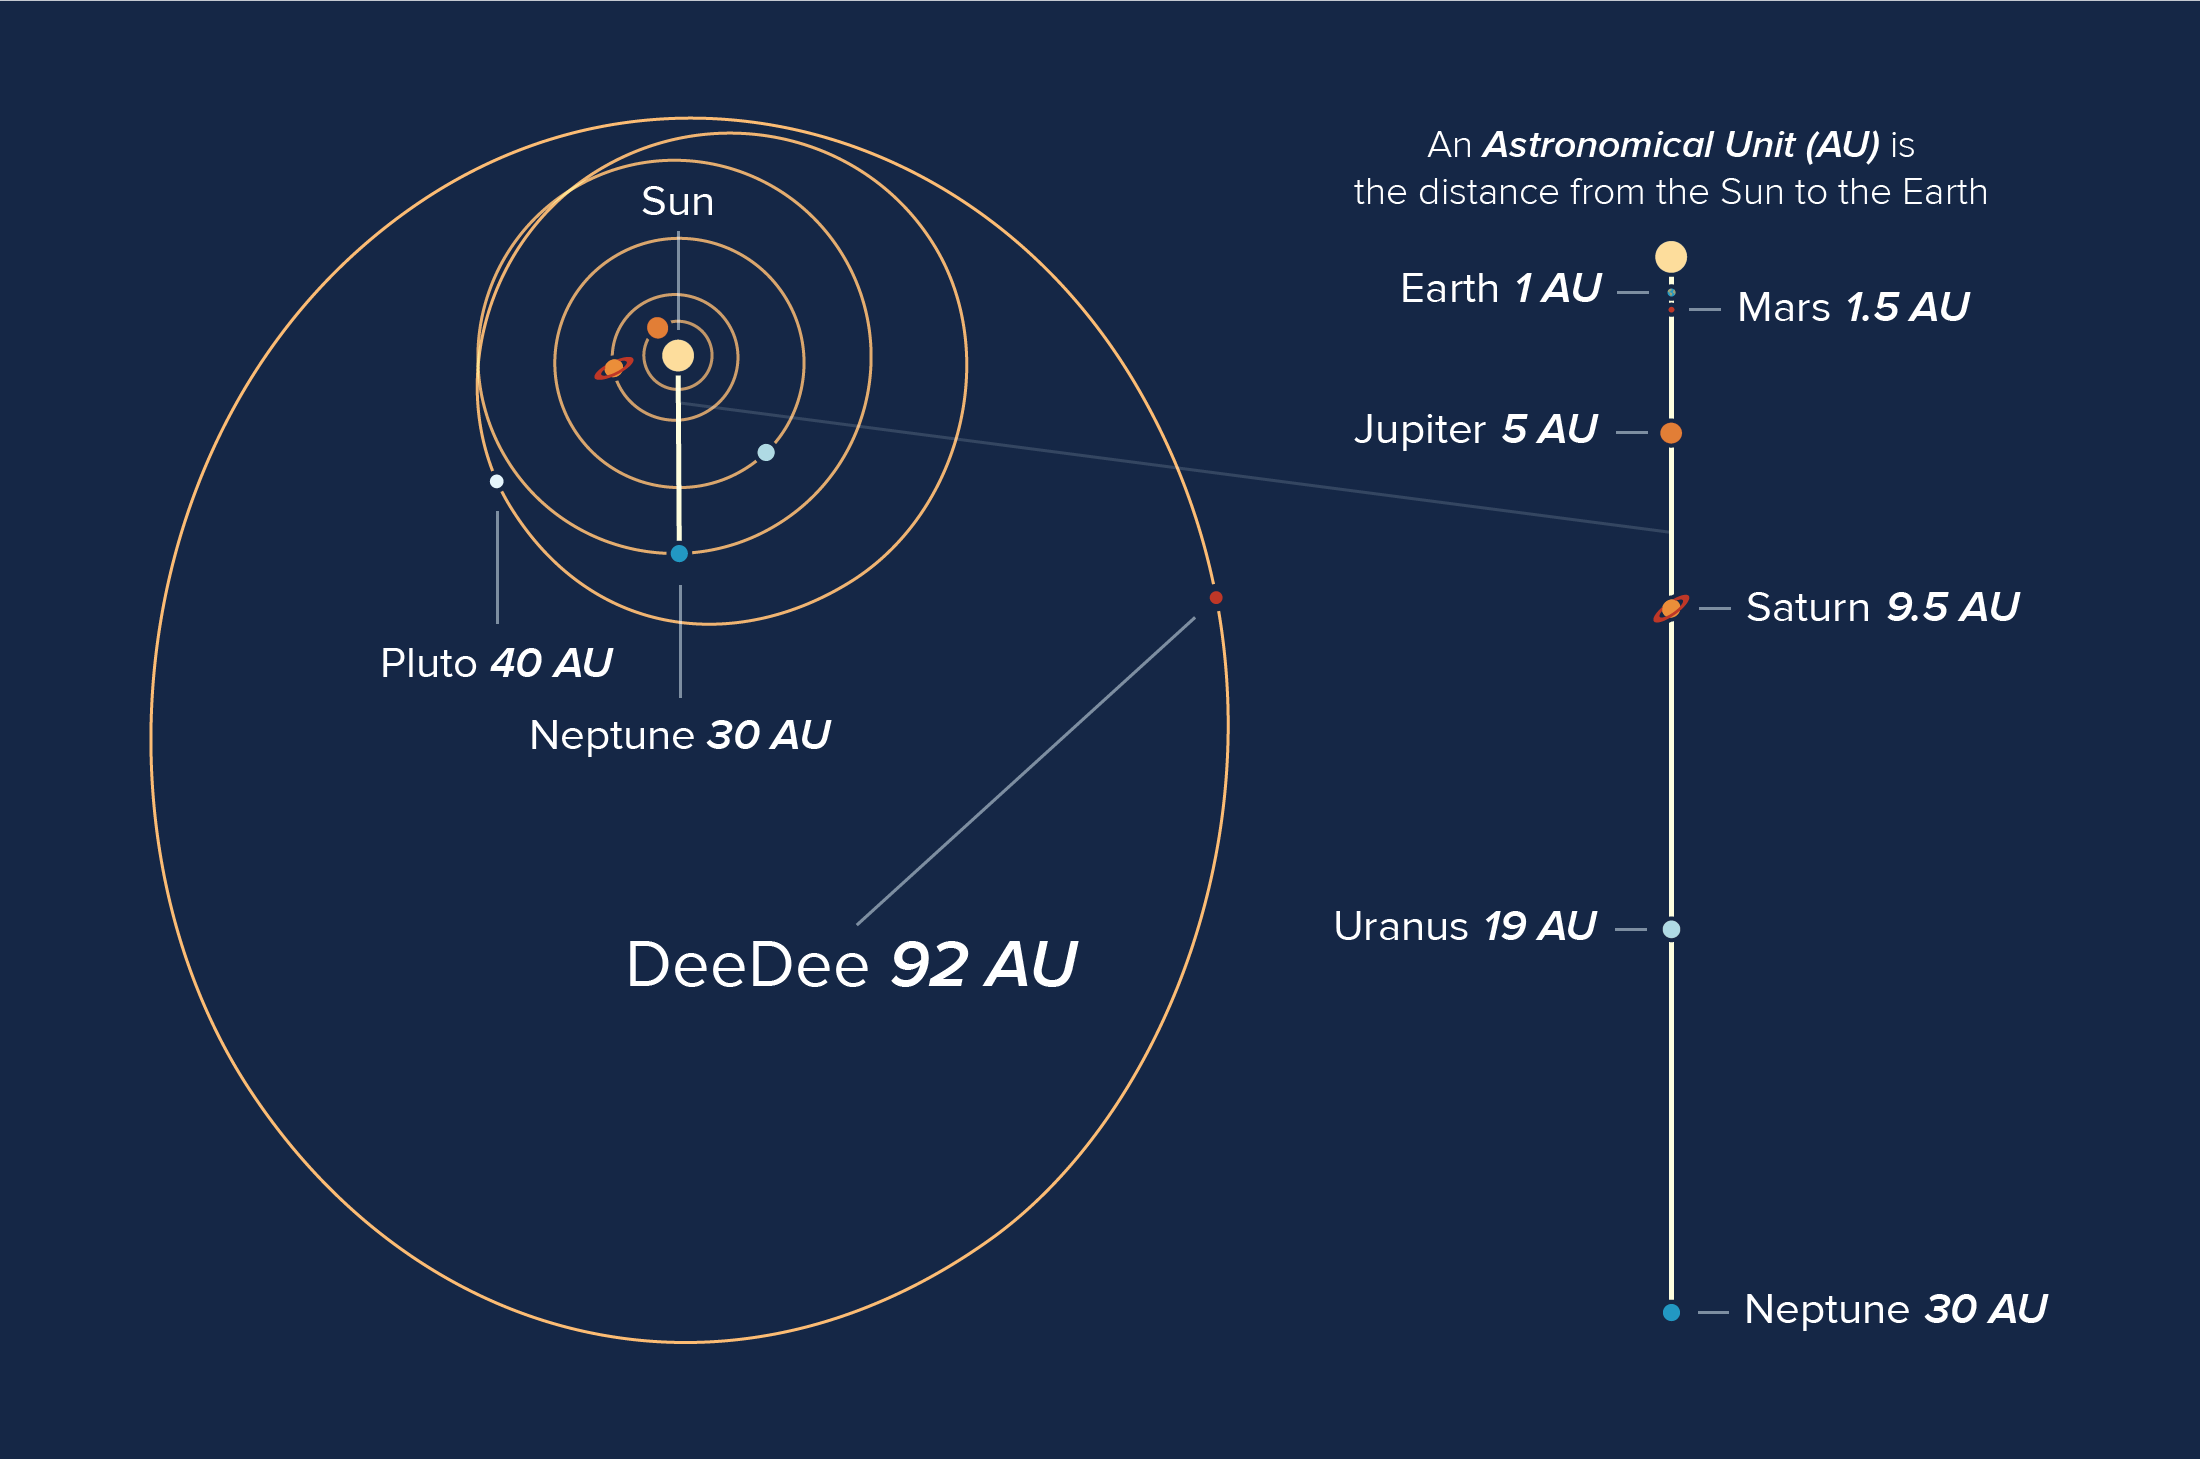

DeeDee's Orbit

Orbits of objects in our solar system, showing the current location of the planetary body 'DeeDee'.

Credit: Alexandra Angelich (NRAO/AUI/NSF)